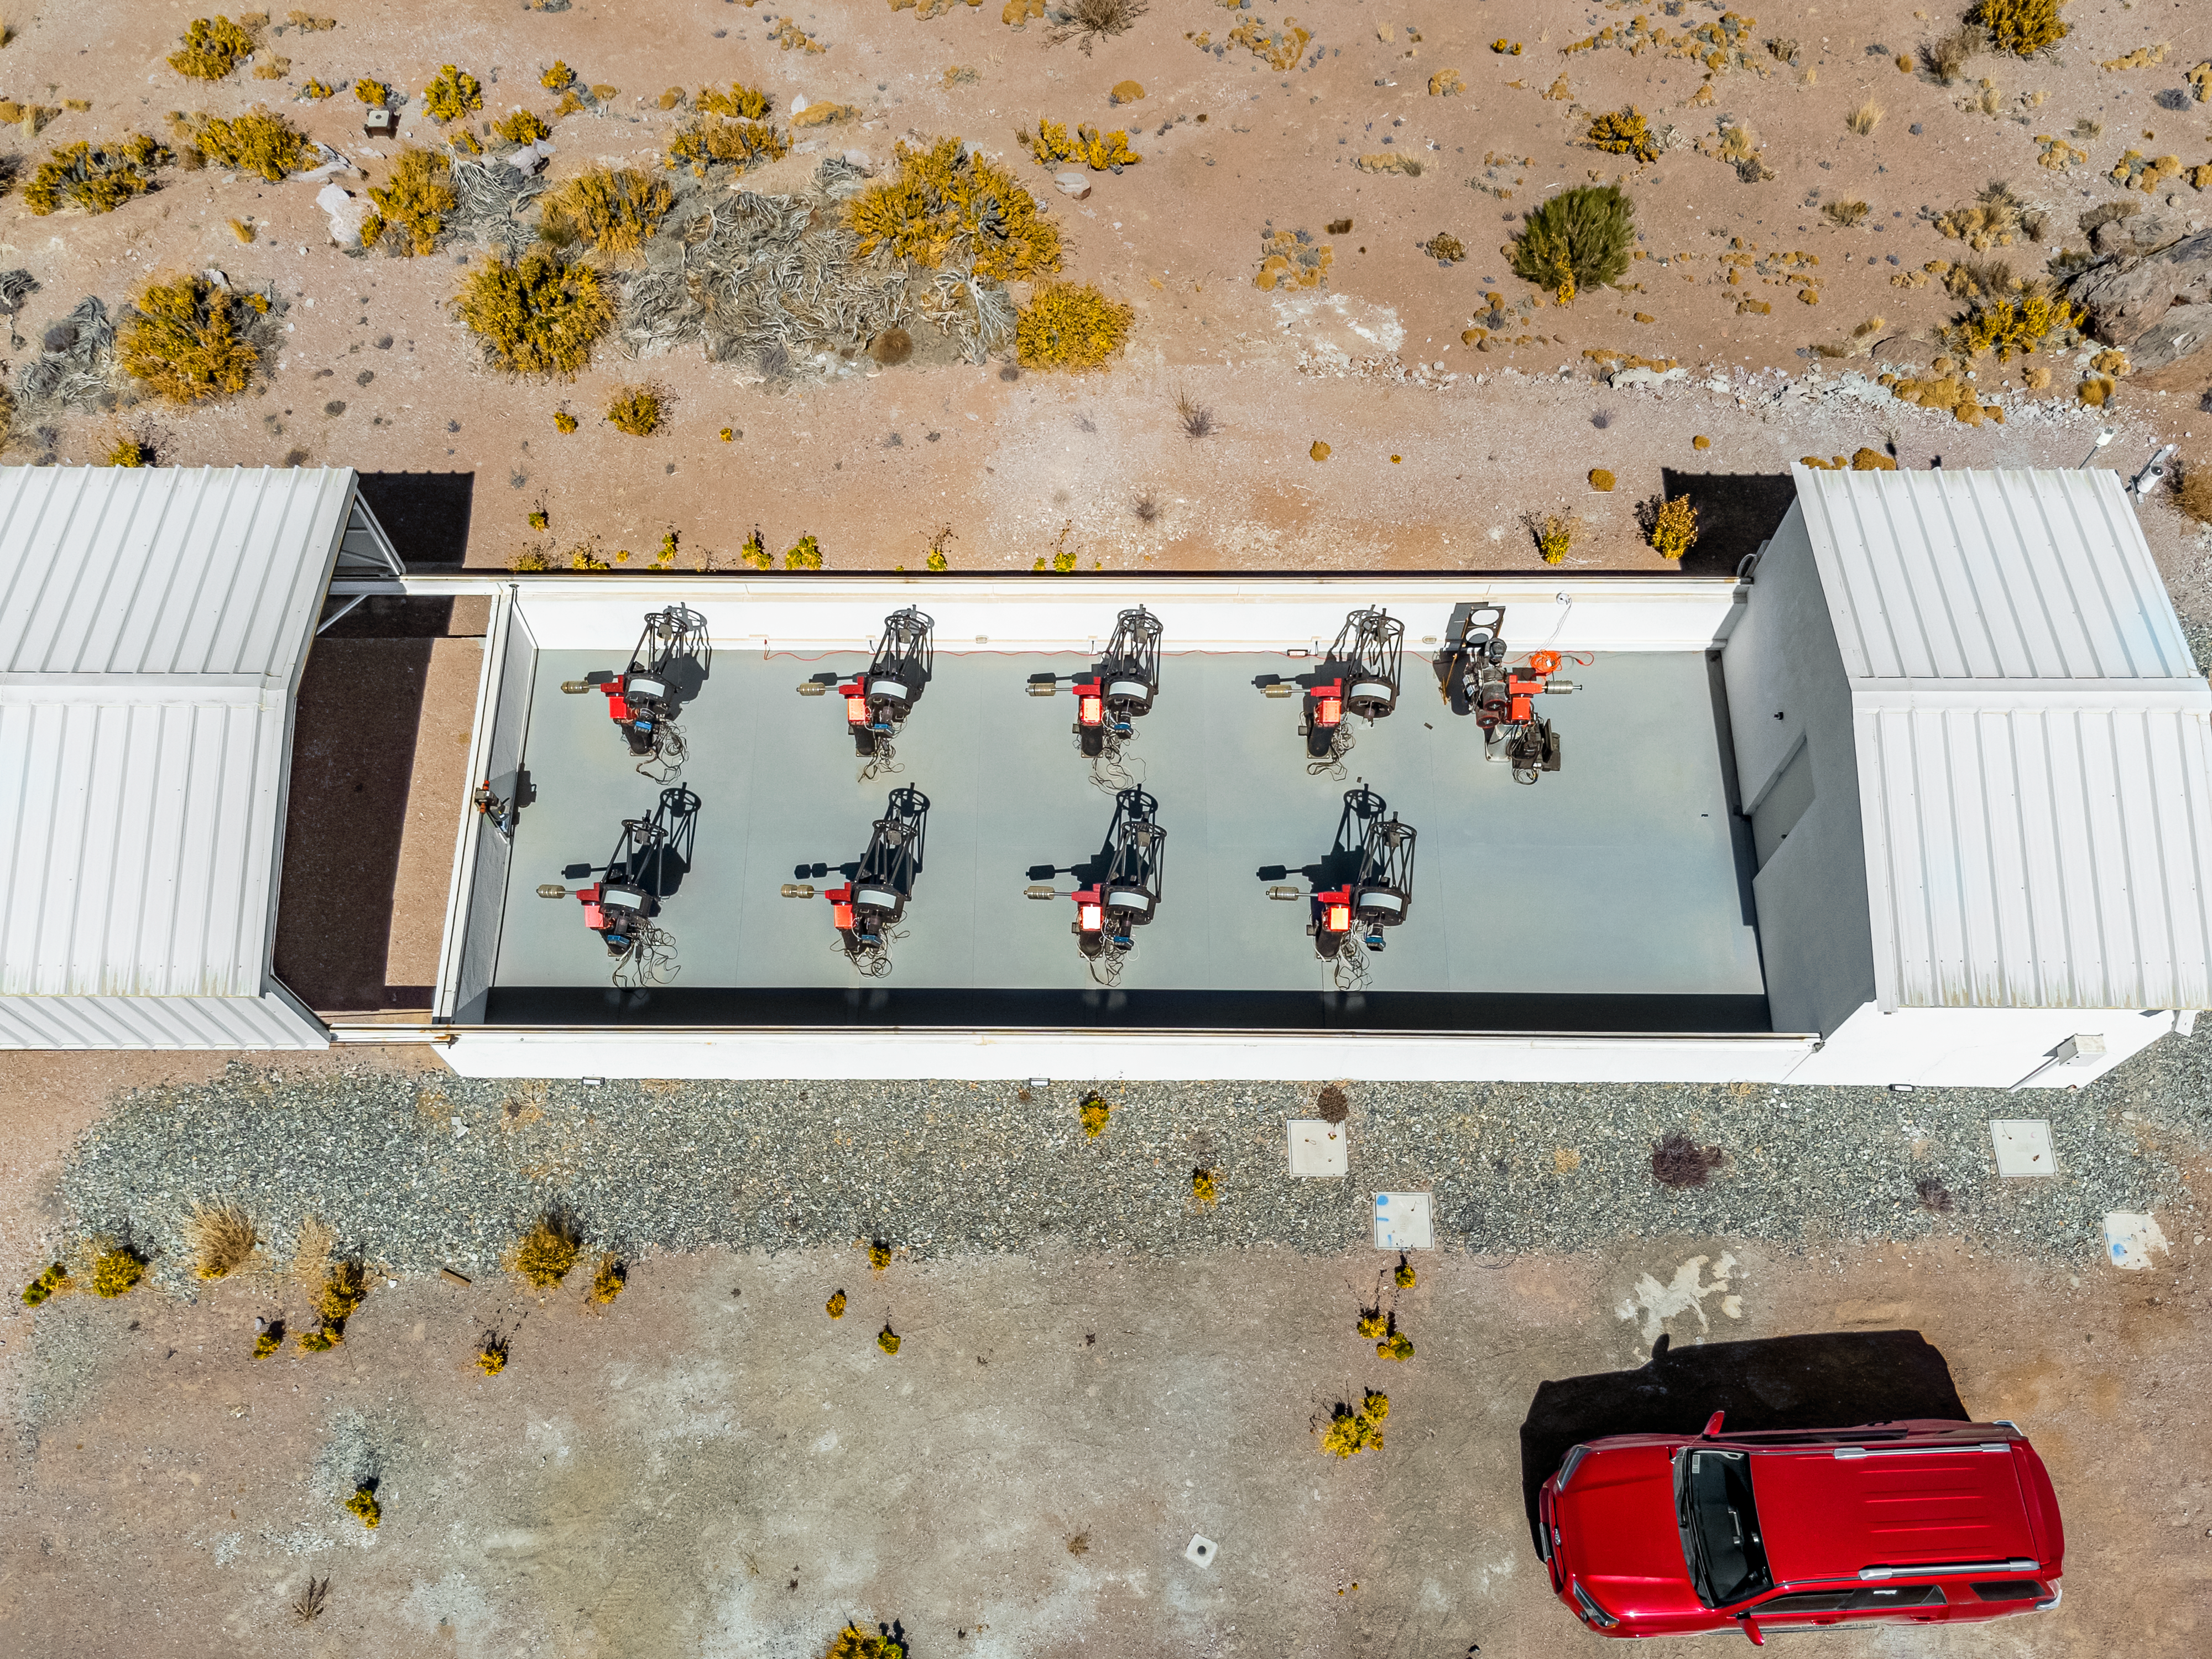

MEarth-South Observatory Aerial View

An aerial view of the 0.4-meter telescopes of MEarth-South Observatory at Cerro Tololo Inter-American Observatory.

Credit: CTIO/NOIRLab/NSF/AURA